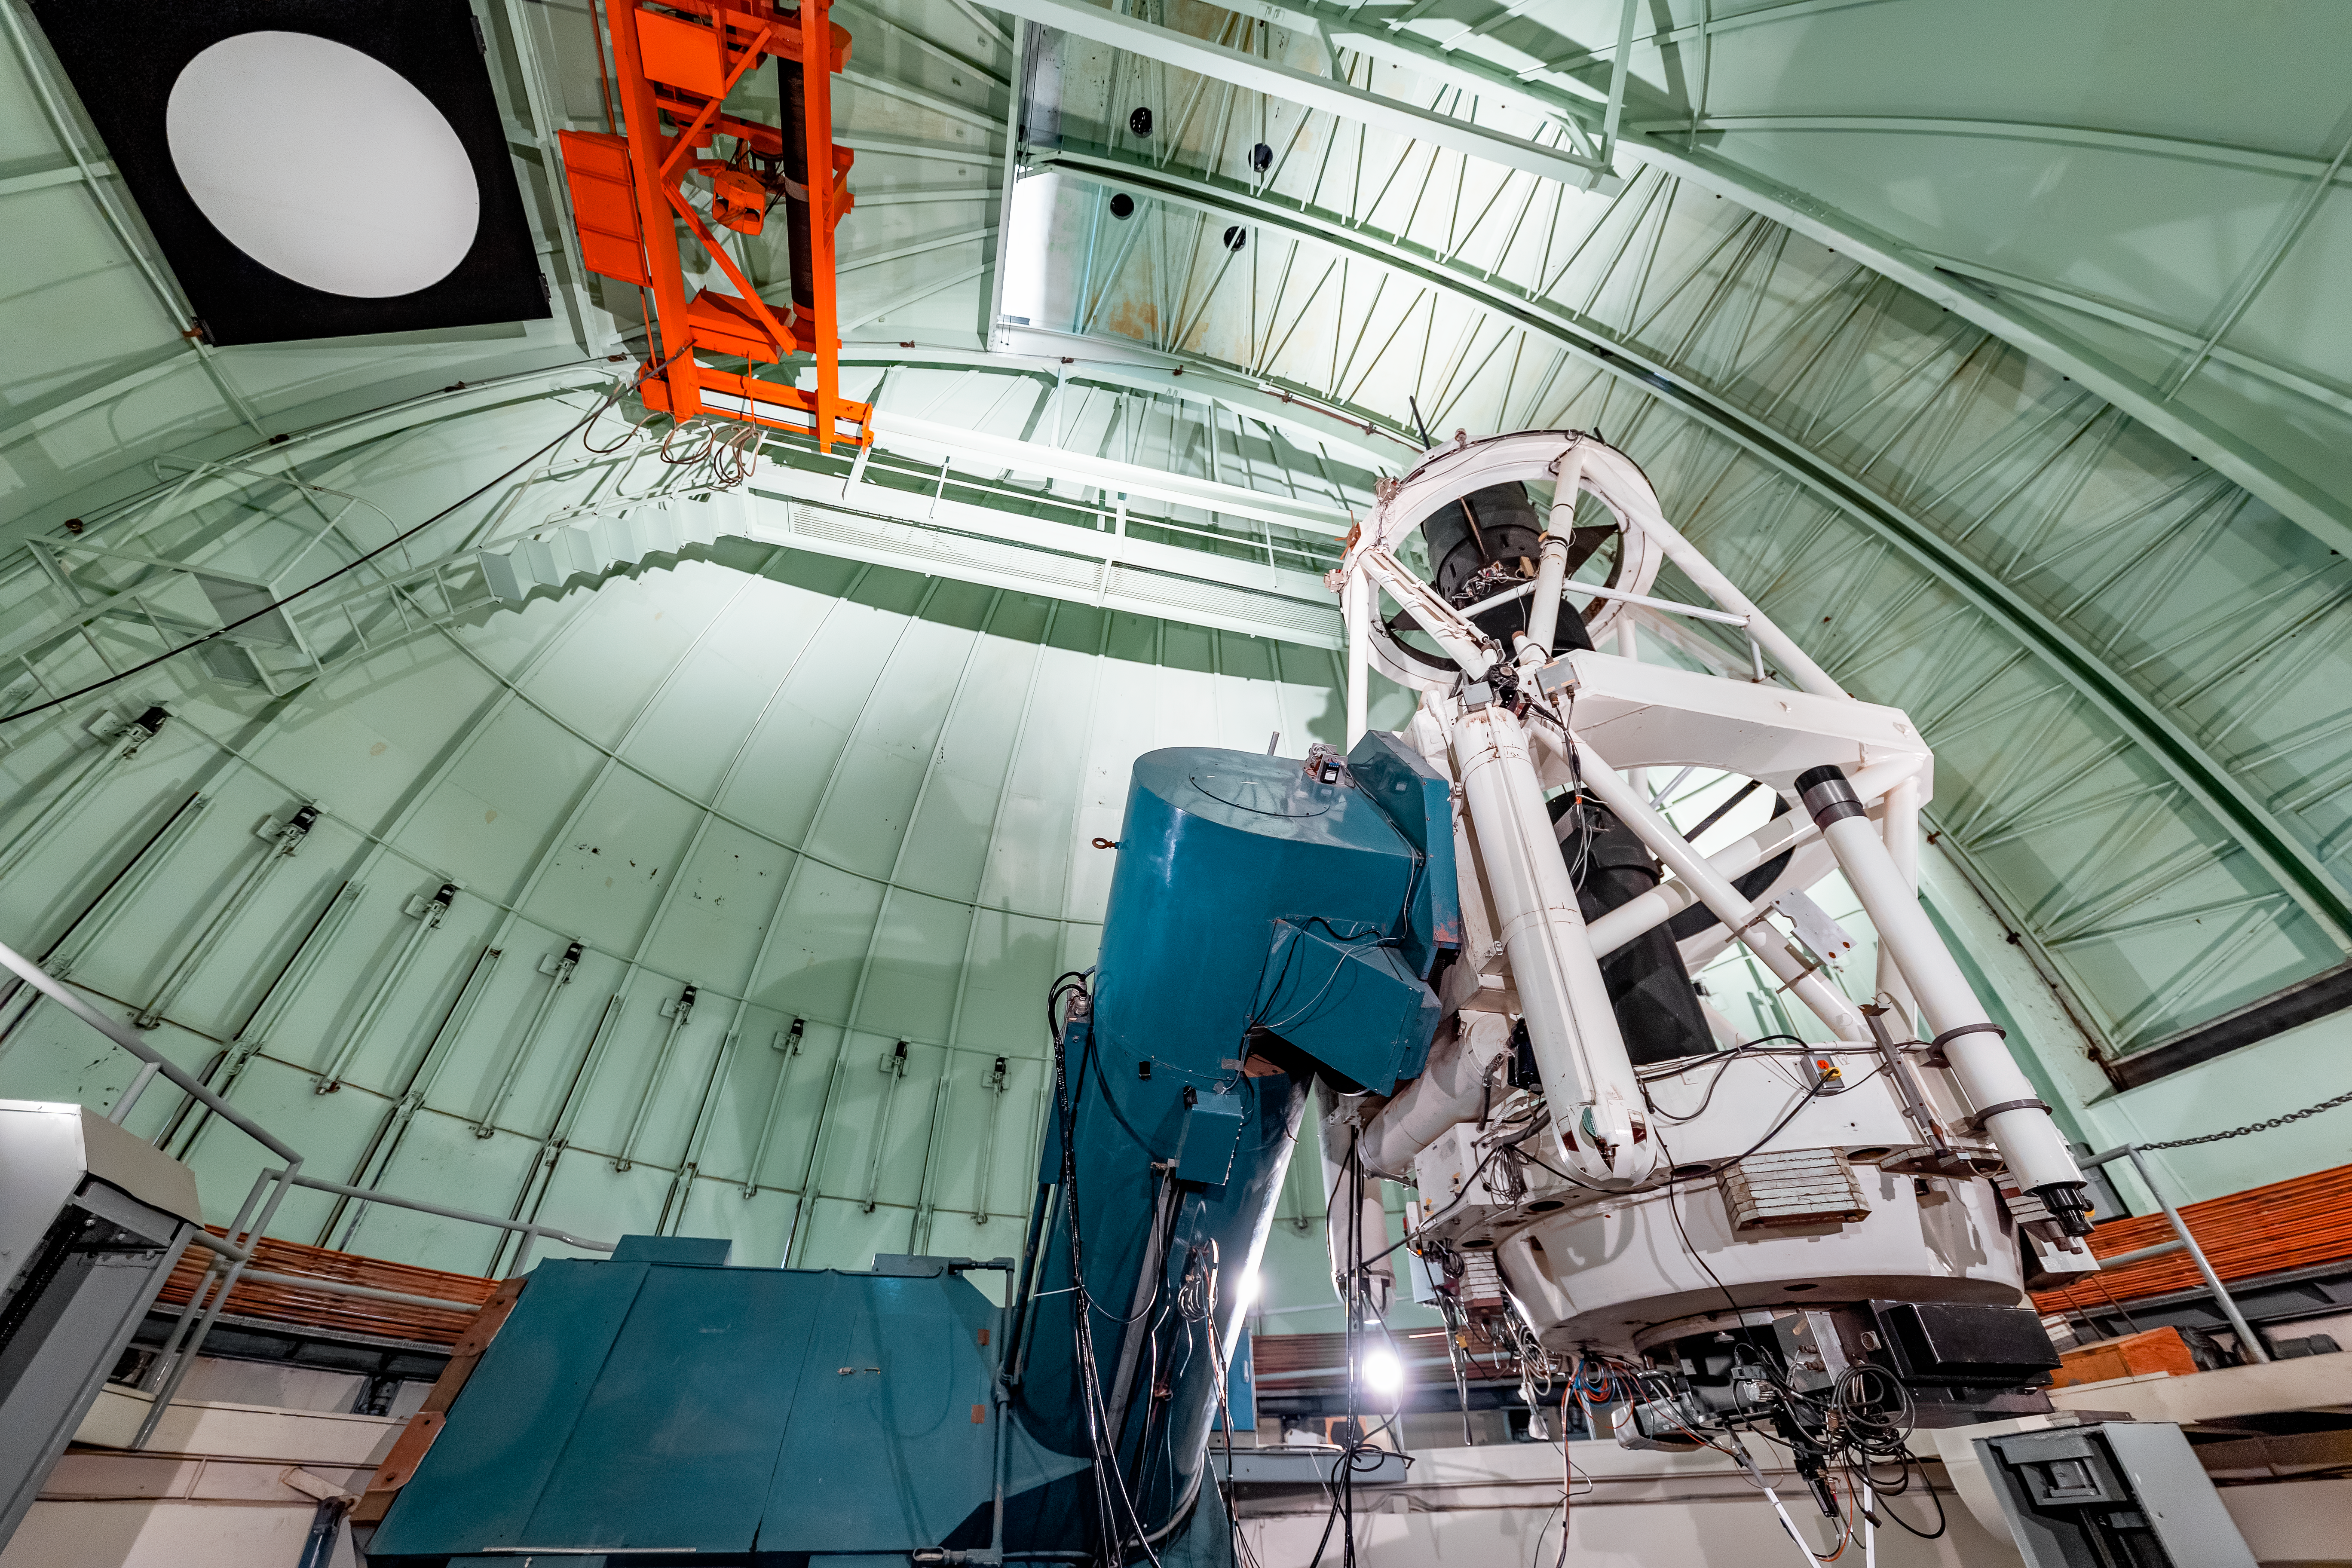

SMARTS 1.5-meter Telescope Interior

The interior of the SMARTS 1.5-meter Telescope on Cerro Tololo in Chile.

Credit: CTIO/NOIRLab/NSF/AURA/ T. Slovinský